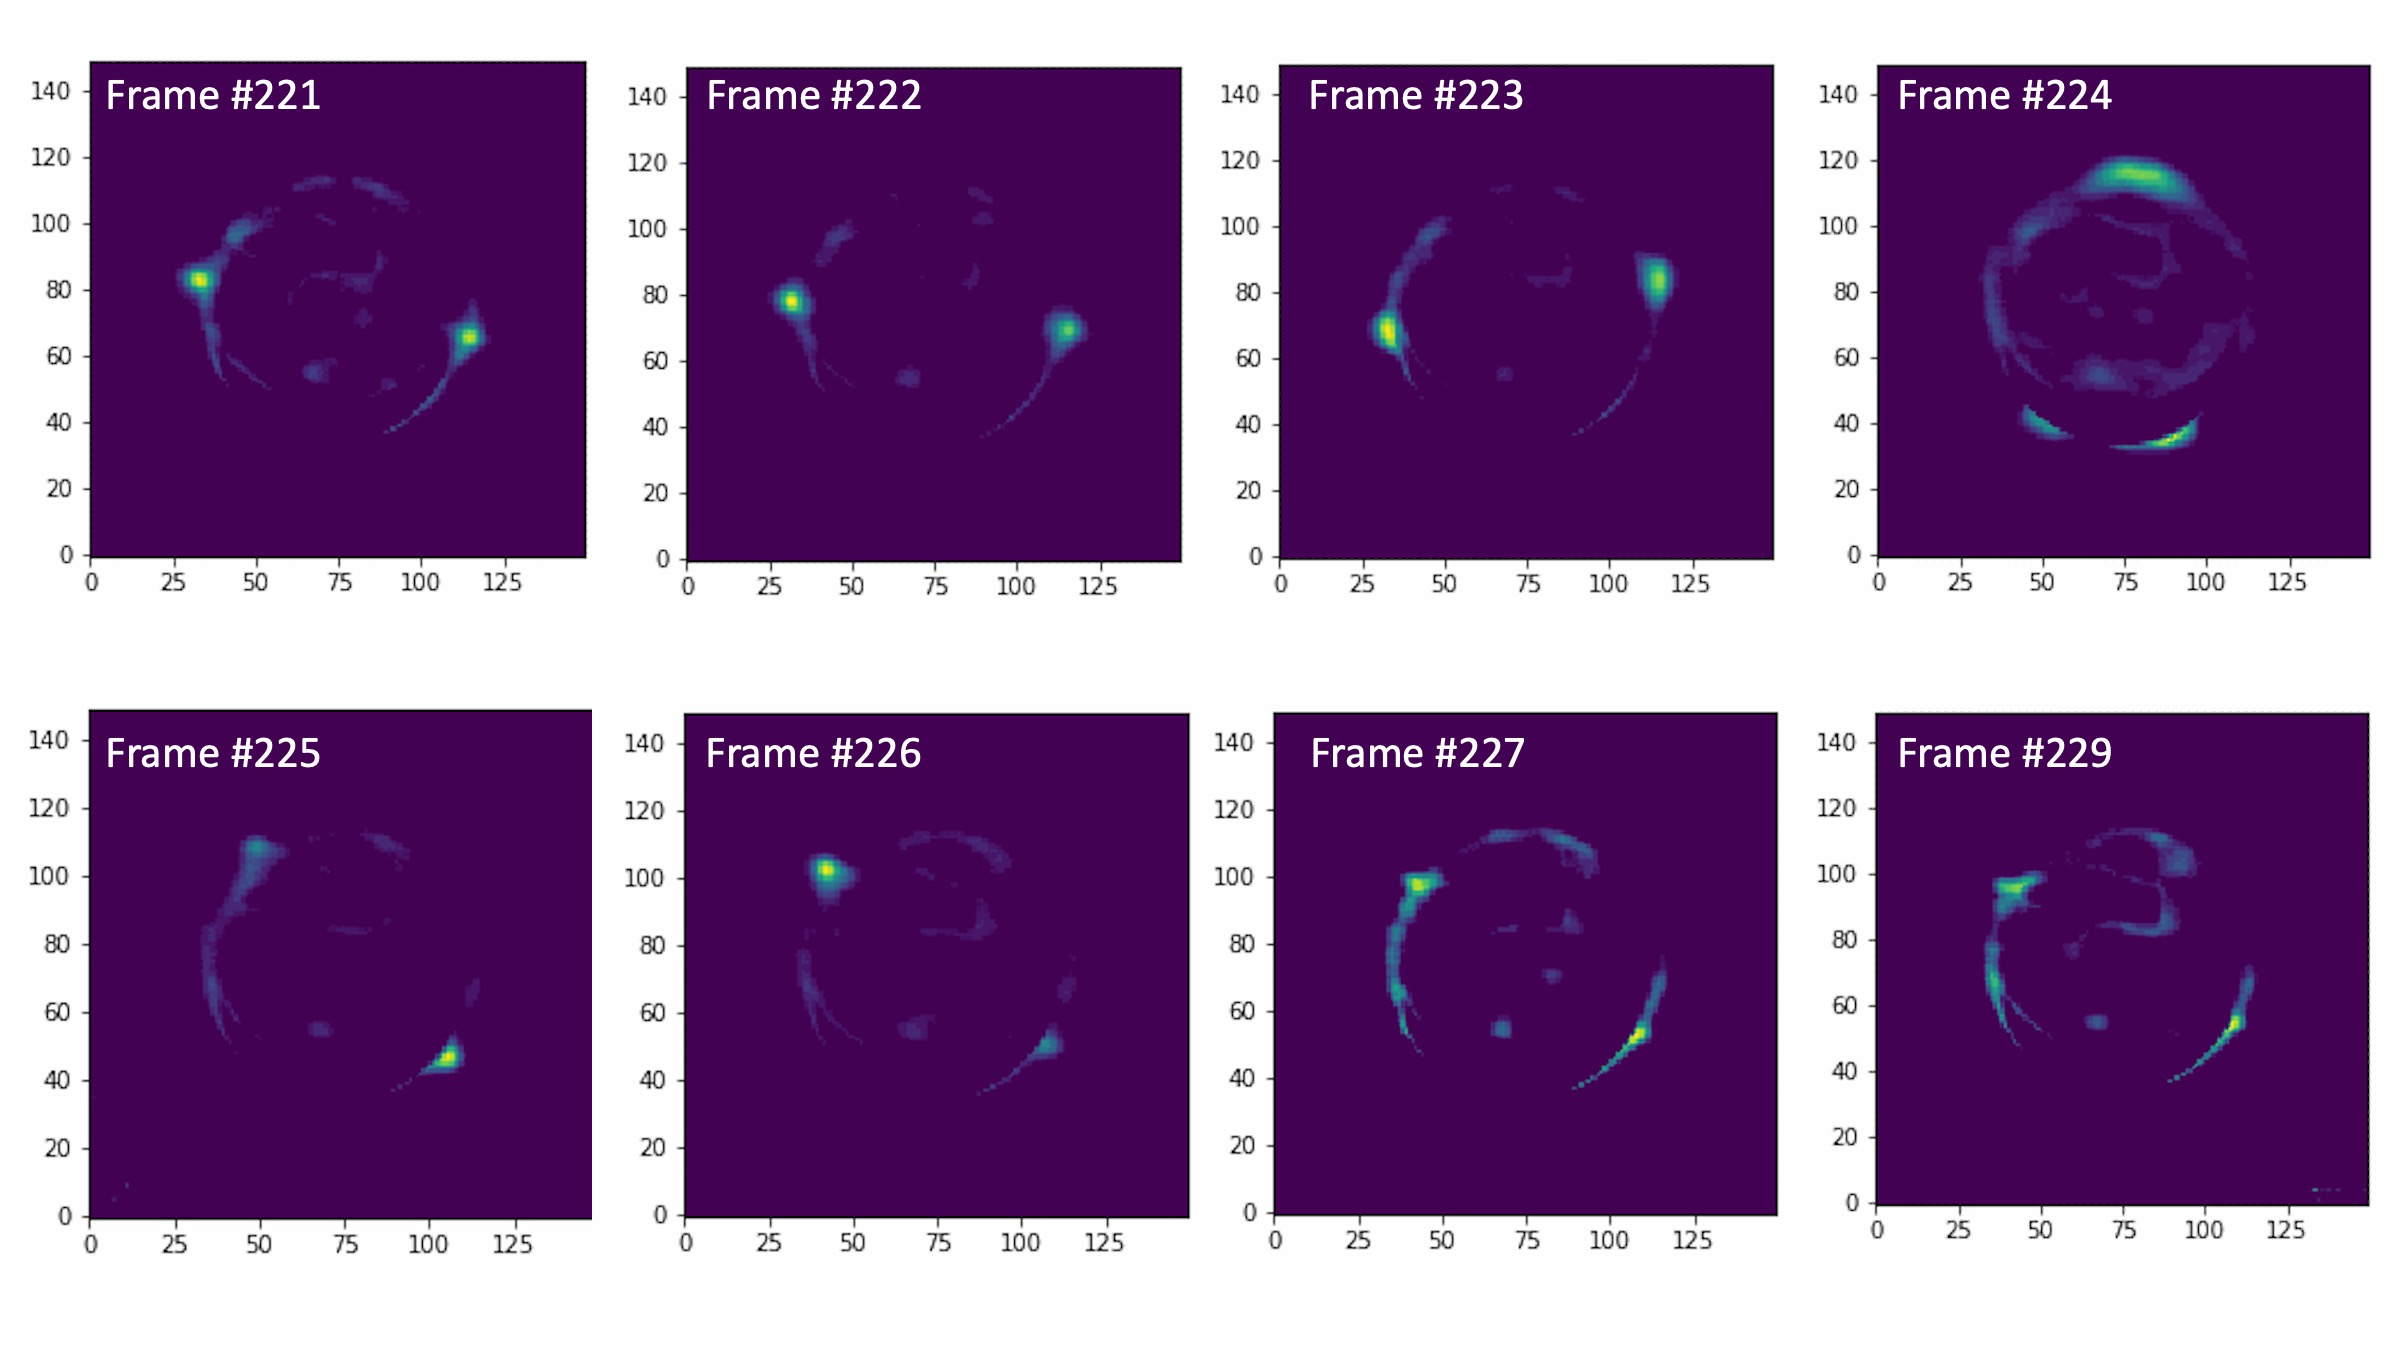

Titan Occultation as Seen by W. M. Keck Observatory

A series of images taken during the 5 September occultation using the Keck Observatory’s adaptive optics system. The images were taken 9 seconds apart. Though the star is located behind Titan, the atmosphere acts as a lens, bending the starlight and producing projections of the star on Titan’s edge.

Credit: Tess Marlin